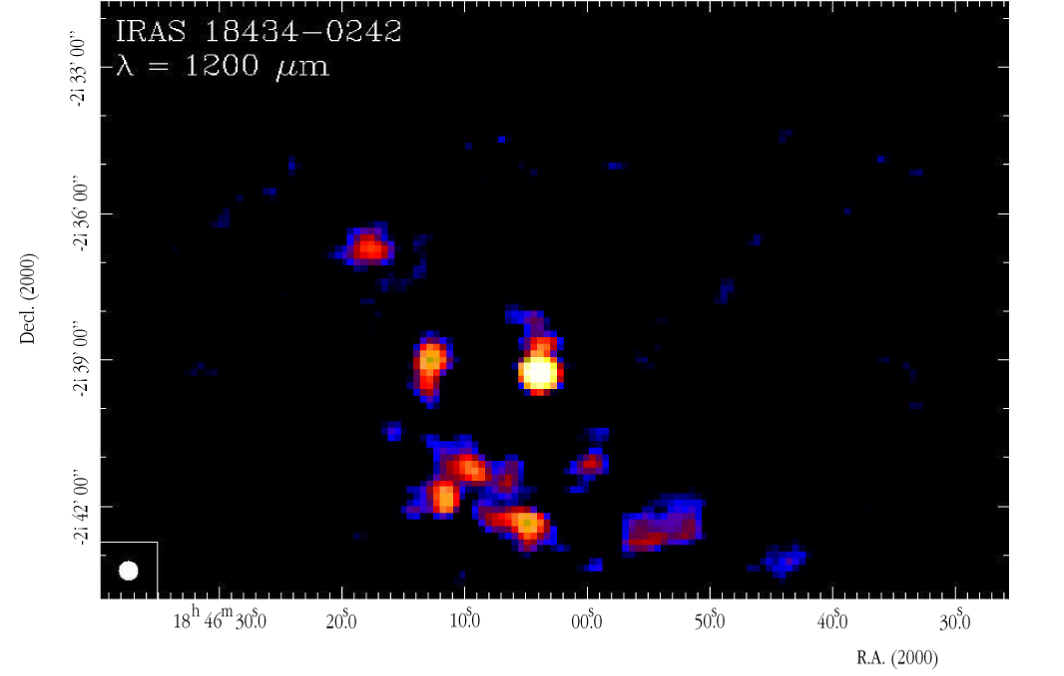

SIMBA image of the infrared source IRAS 18434-0242

This SIMBA image is centered on the object IRAS 18434-0242 . It includes many bright sources that are associated with dense cores and compact HII regions located deep inside the cloud. A much less detailed map was made several years ago with a single channel bolometer on SEST. The new SIMBA map is more extended and shows more sources.

Credit: ESO